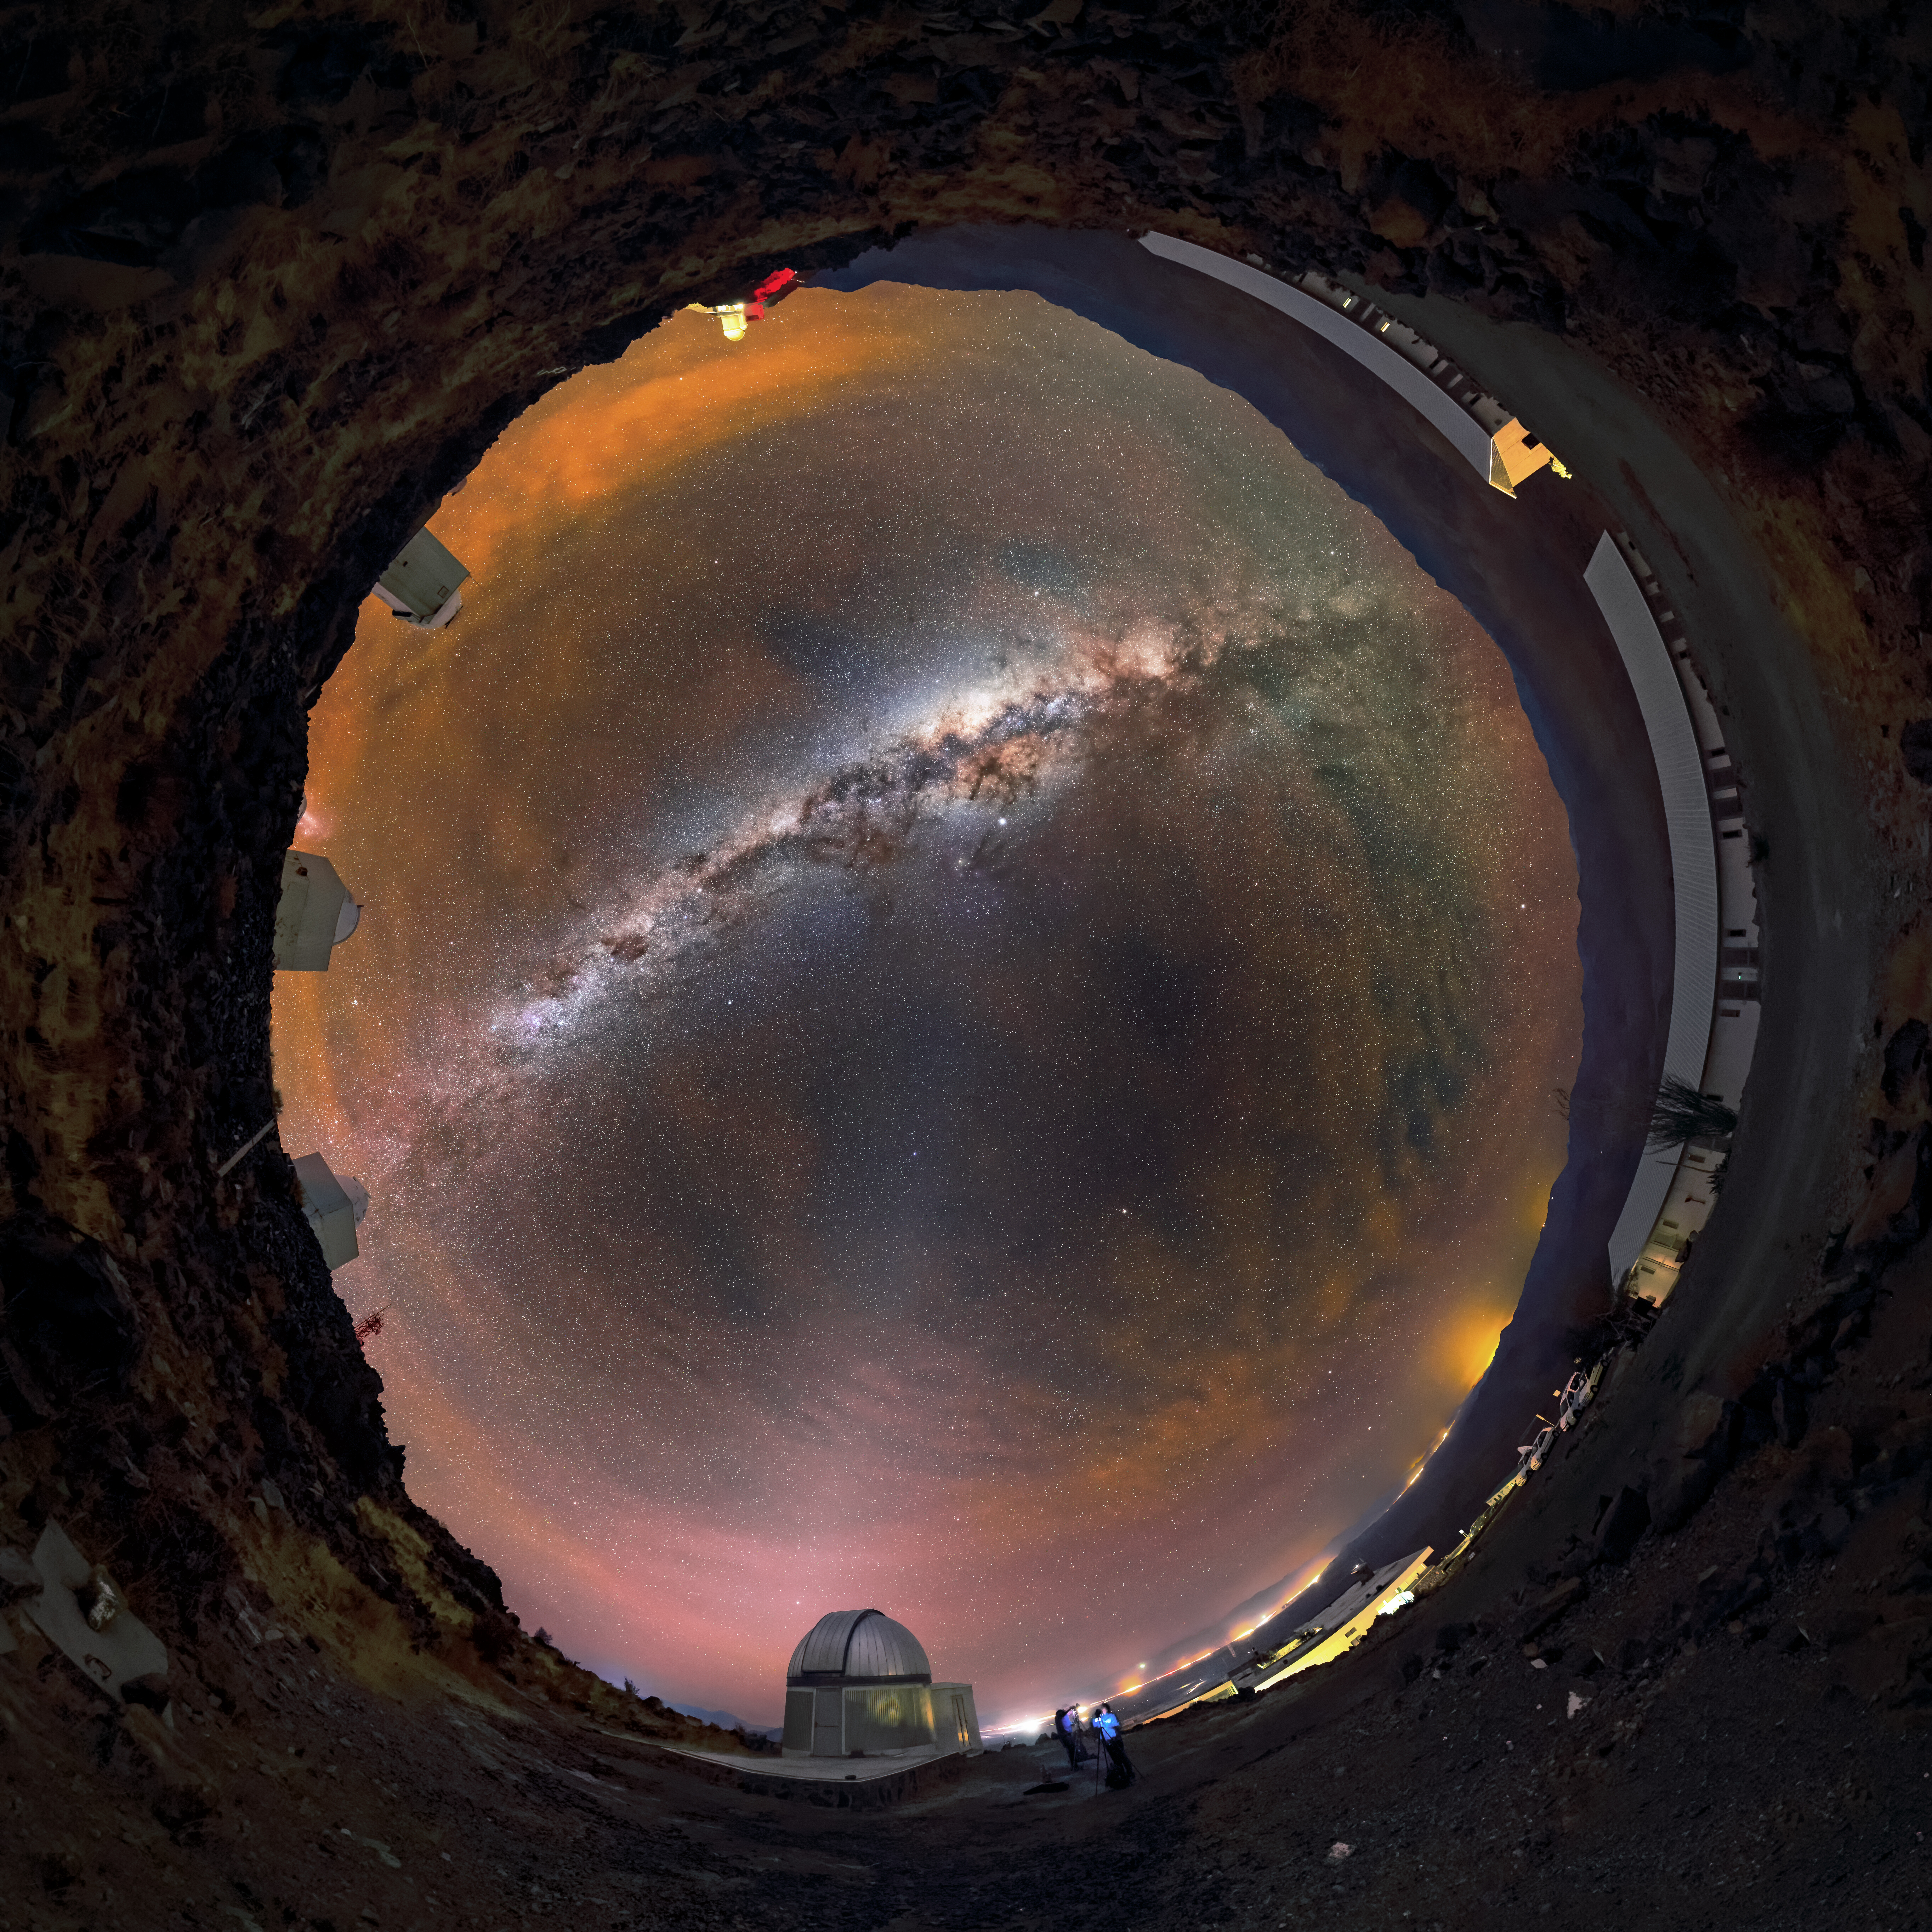

Auburn nights at La Silla

Cloud cover is a rare sight over La Silla mountain in Chile, which hosts one of the most productive observatories in the world with an average of 300 clear nights per year. Away from city lights and at an altitude of 2400 metres above sea level, the stars, dust and gas of the Milky Way can be seen clearly arching across the sky. The many telescopes at ESO’s La Silla Observatory, including the 3.58-metre New Technology Telescope (NTT) and ESO 3.6-metre telescope, will operate over most nights of the year even through the haze of light cloud cover.

Credit: ESO